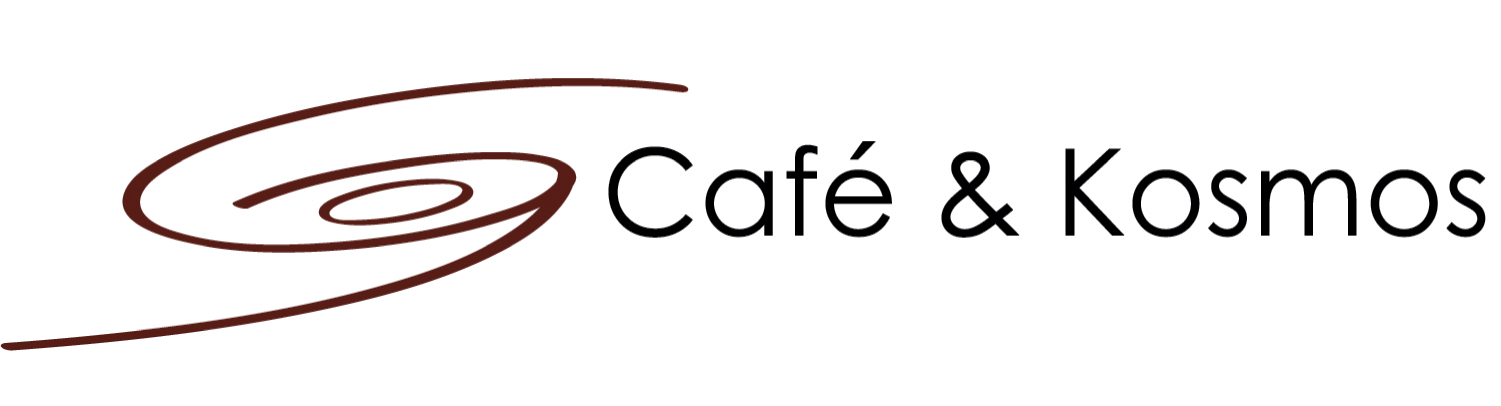

Café & Kosmos

More information on: http://www.eso.org/public/events/special-evt/cafe-and-kosmos/

Credit: Café & Kosmos